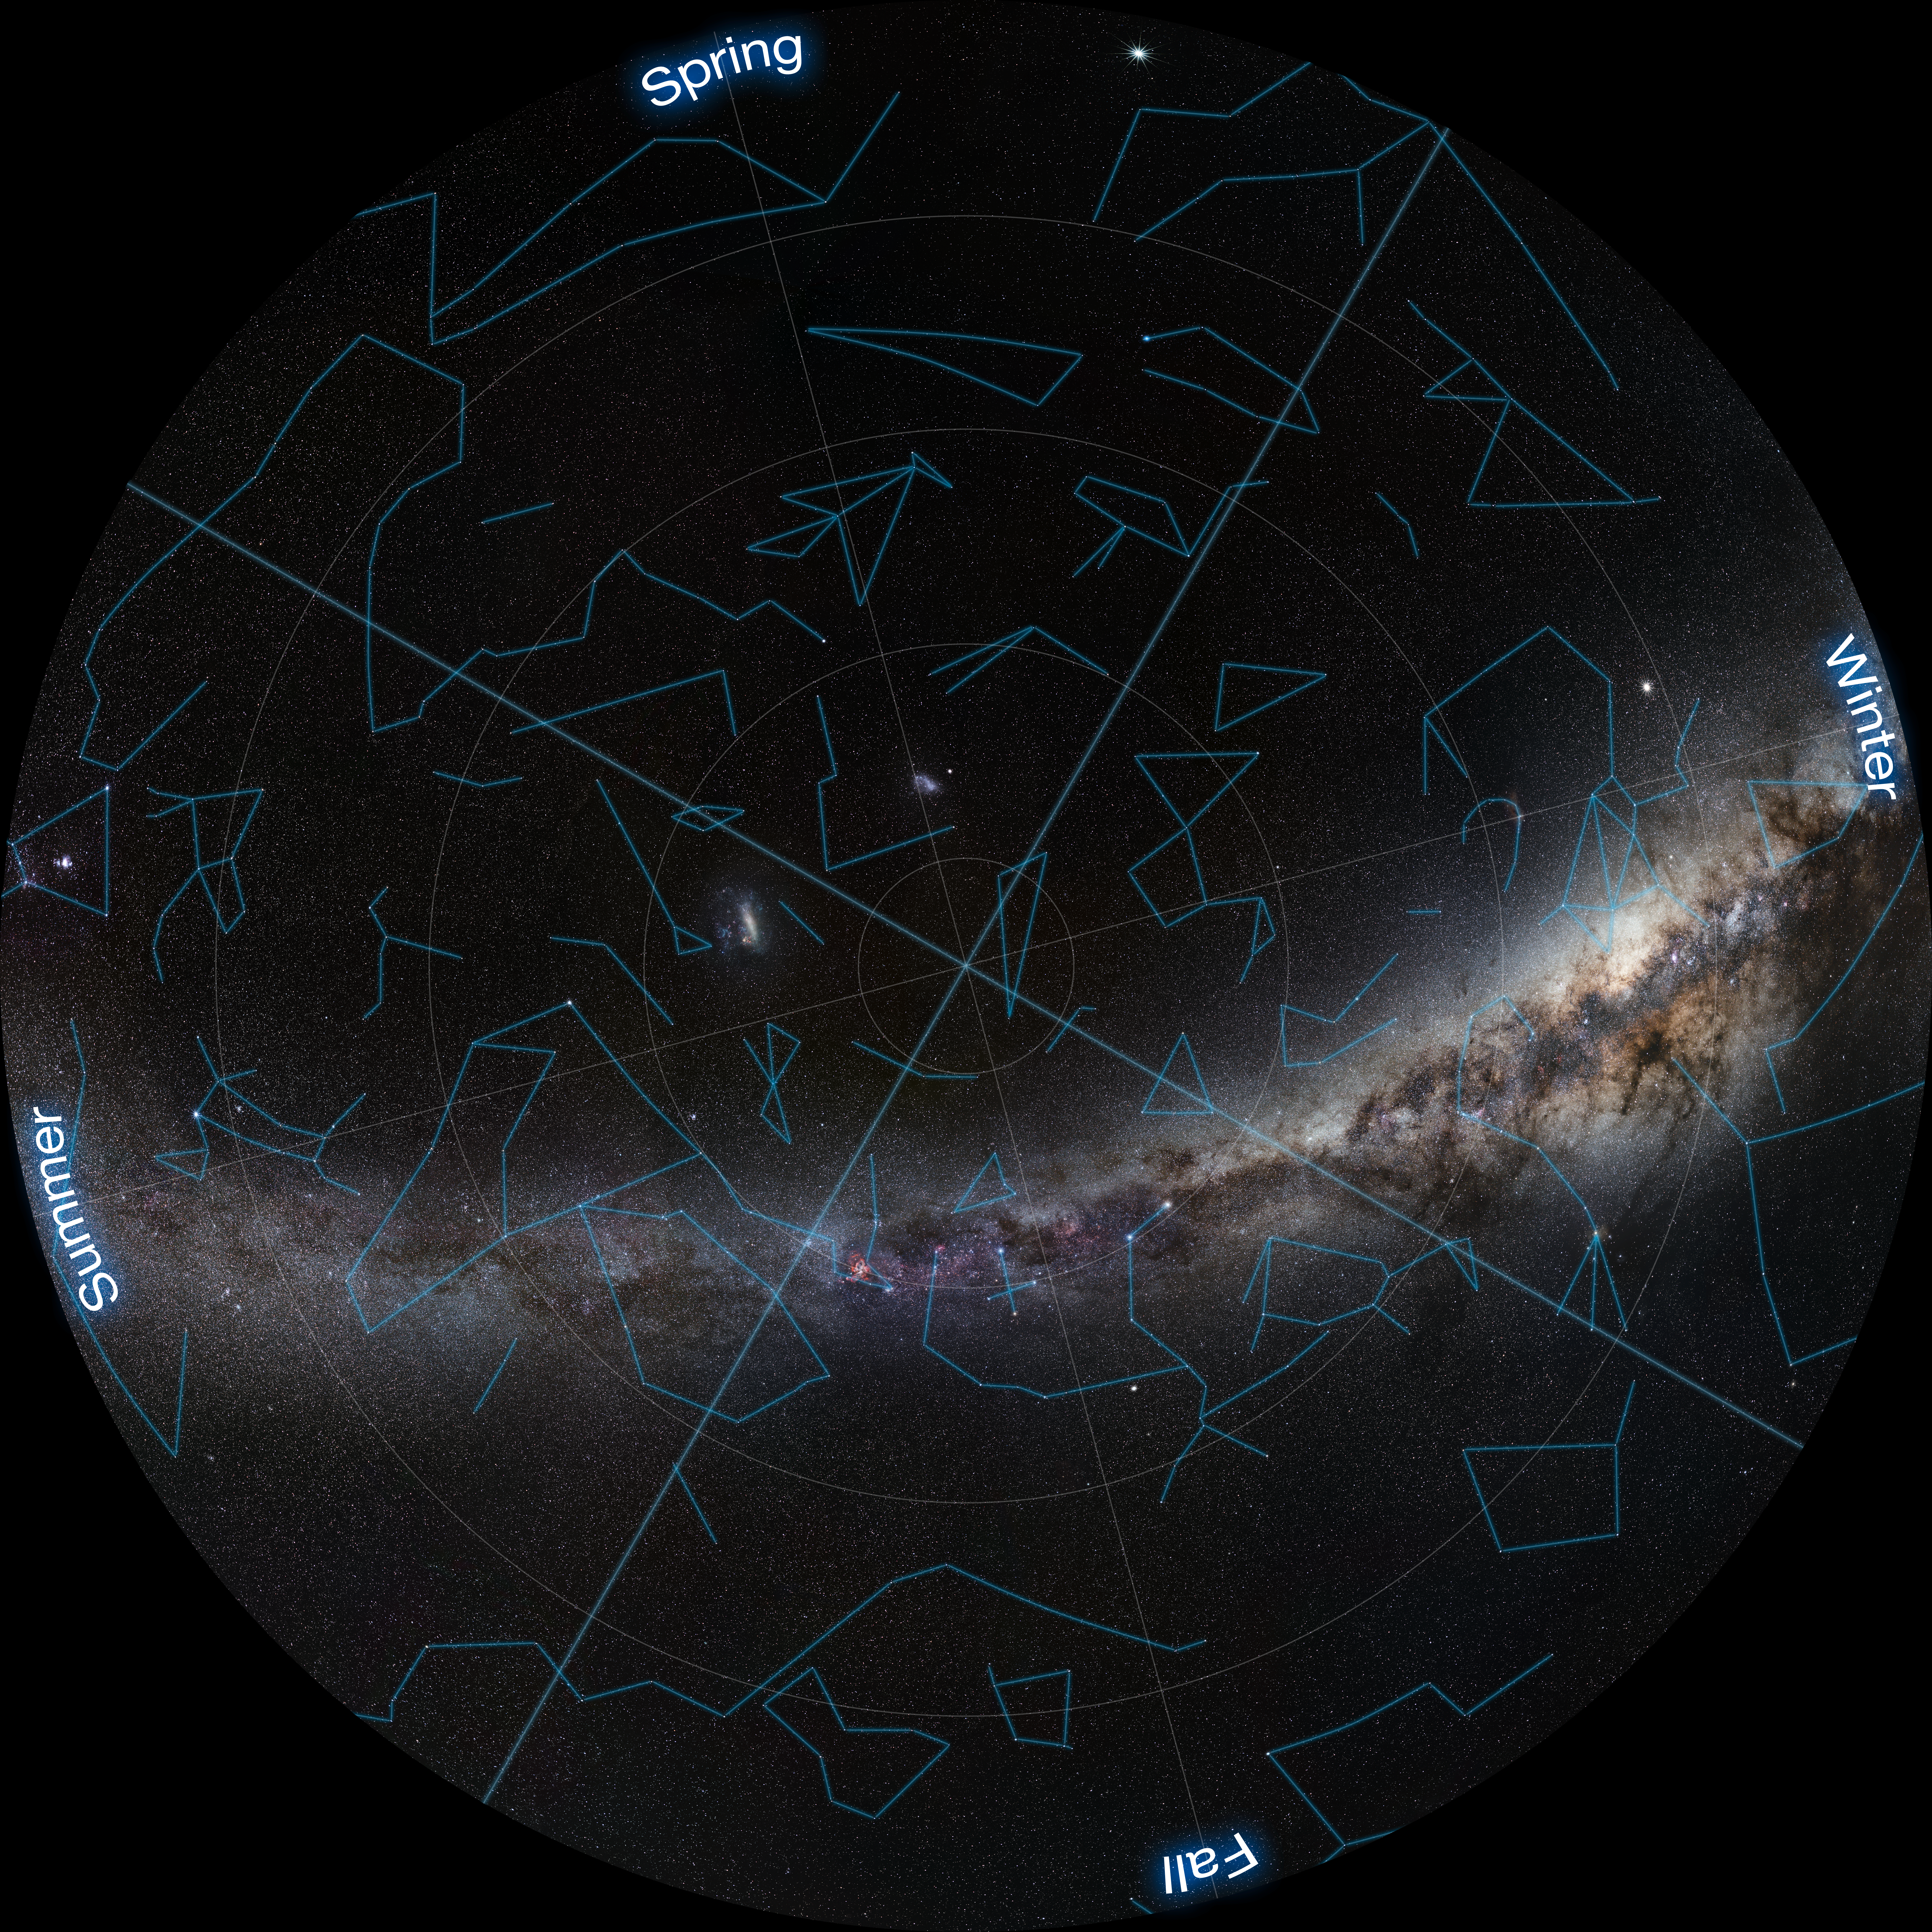

Fish-eye view of the Southern Sky

Fish-eye view of the Southern Sky with constellations marked. This background photo of the sky was taken by ESO Photo Ambassador Serge Brunier.

Credit: ESO/S. Brunier